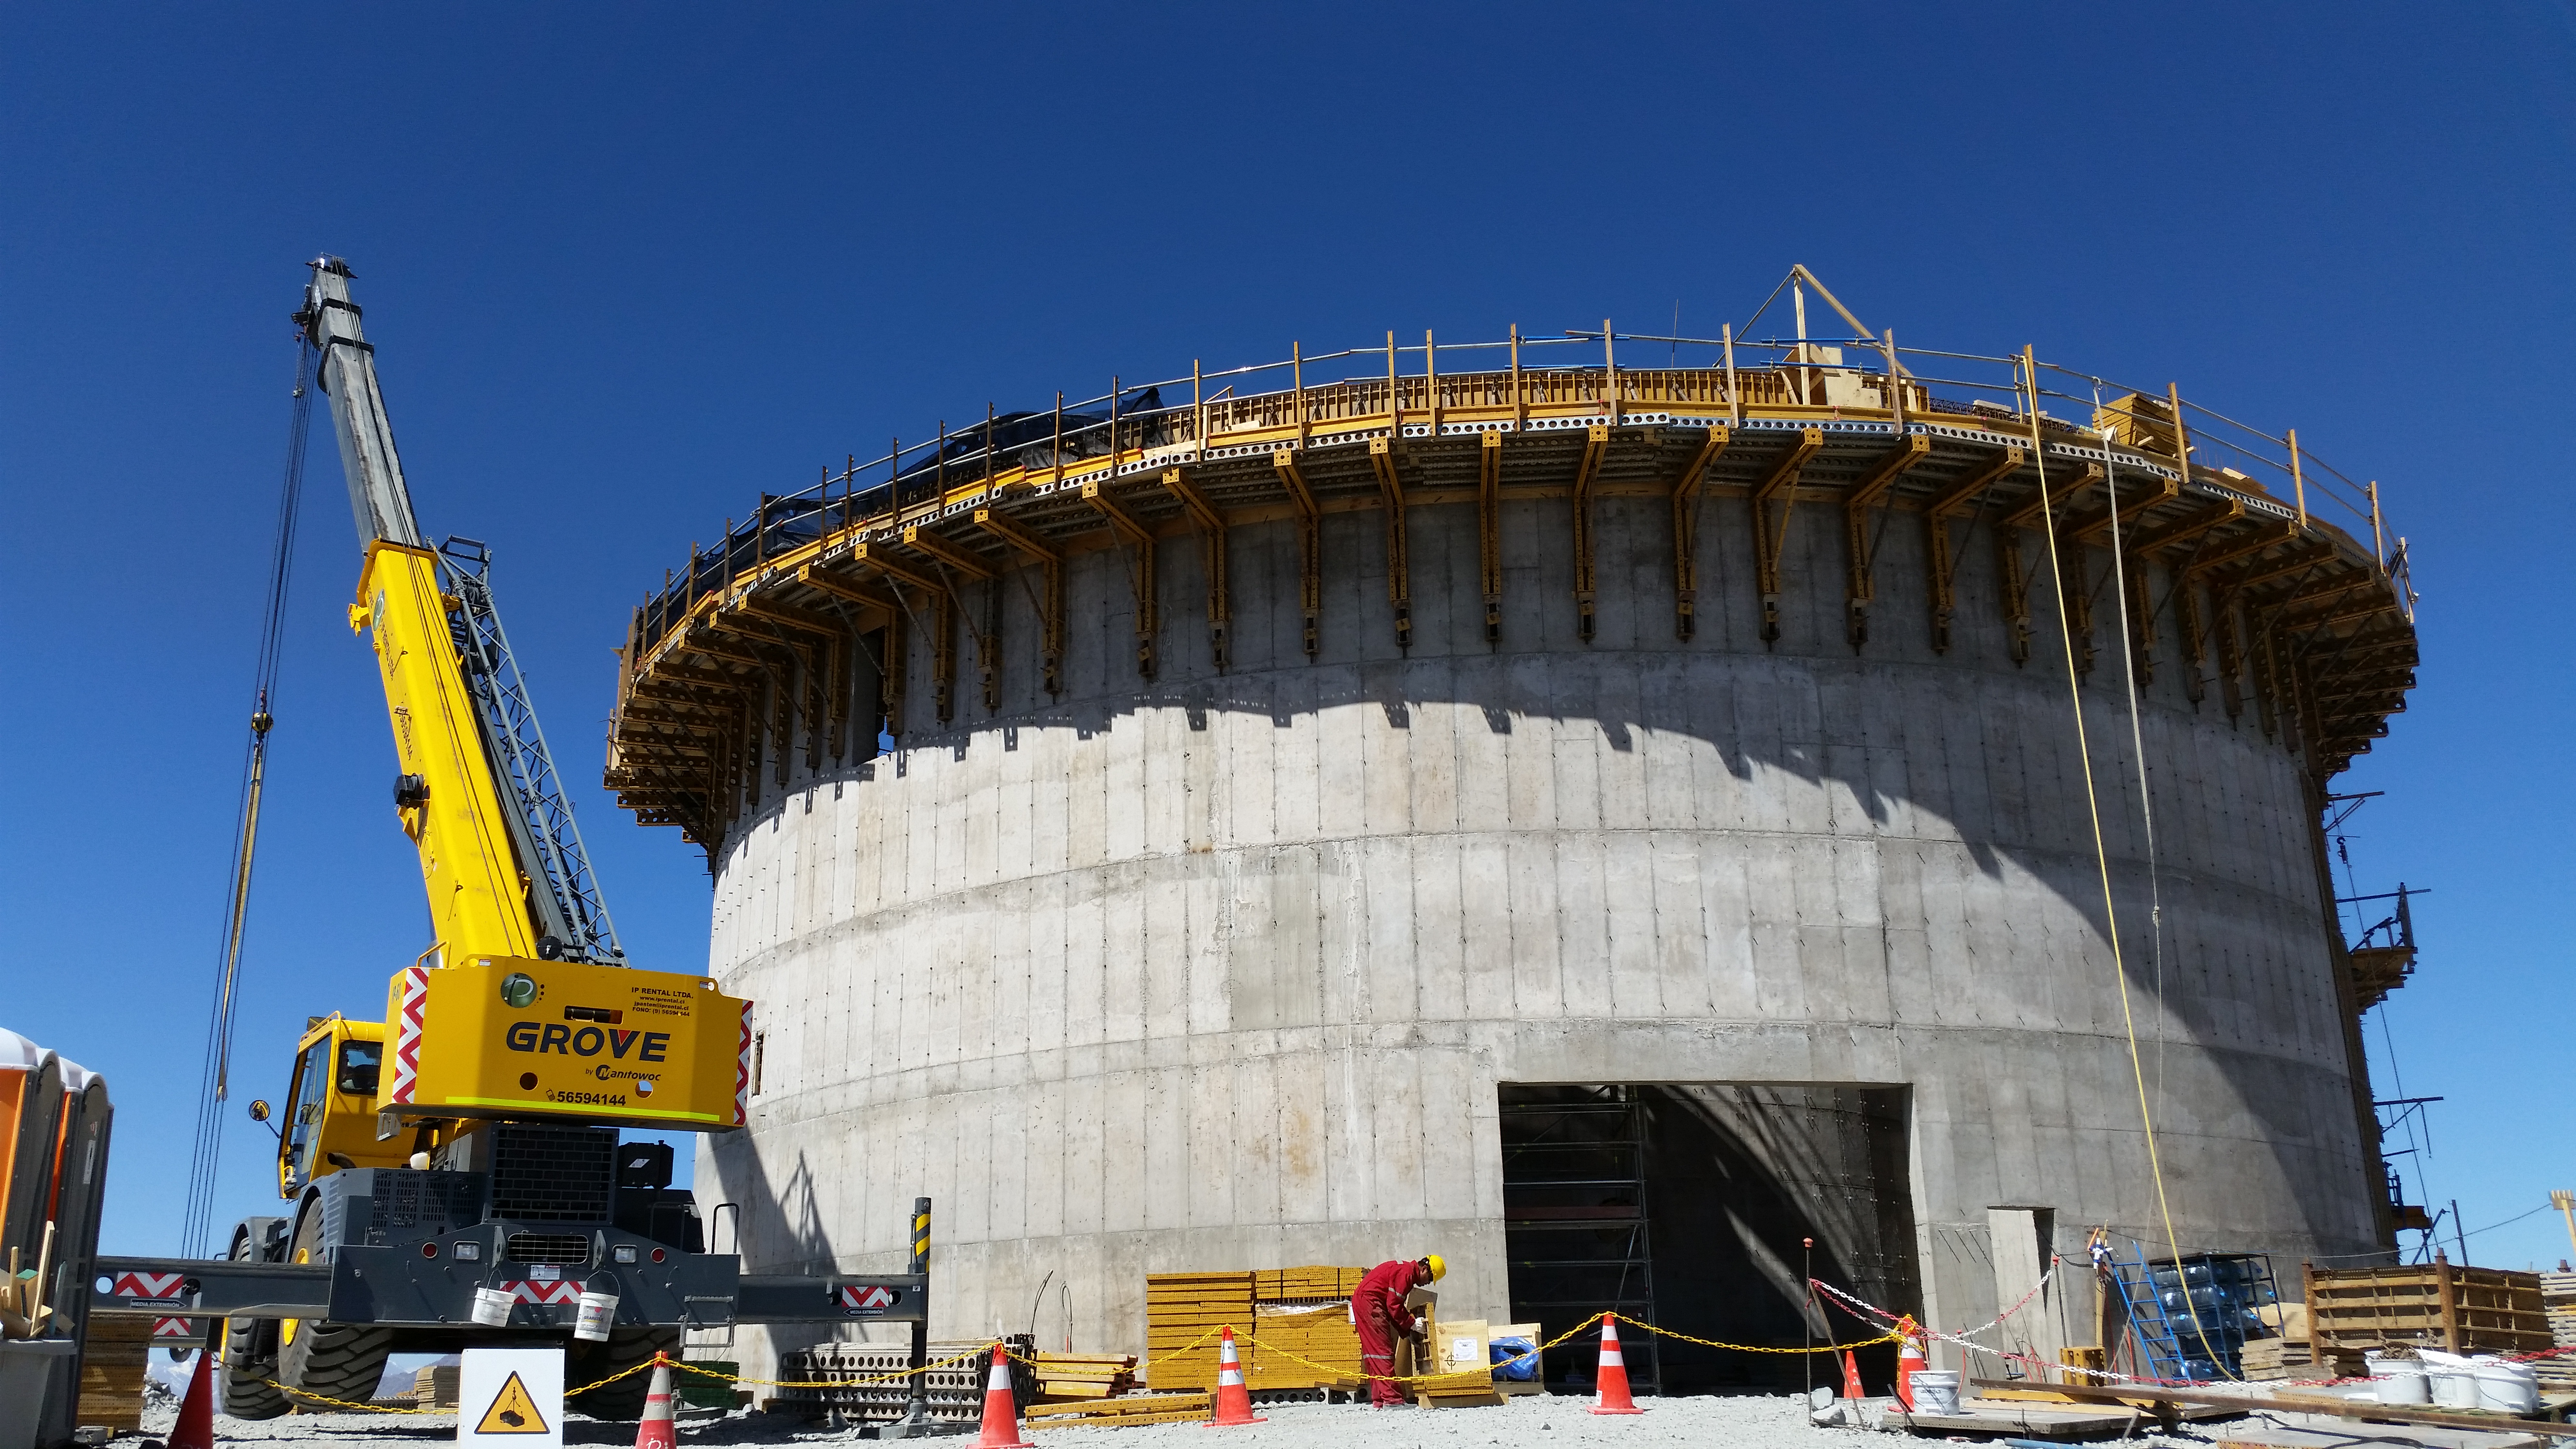

Lower enclosure

Lower enclosure; only 120 mt3 of concrete still needed at the top of the lower enclosure to finish.

Credit: Rubin Observatory/NSF/AURA